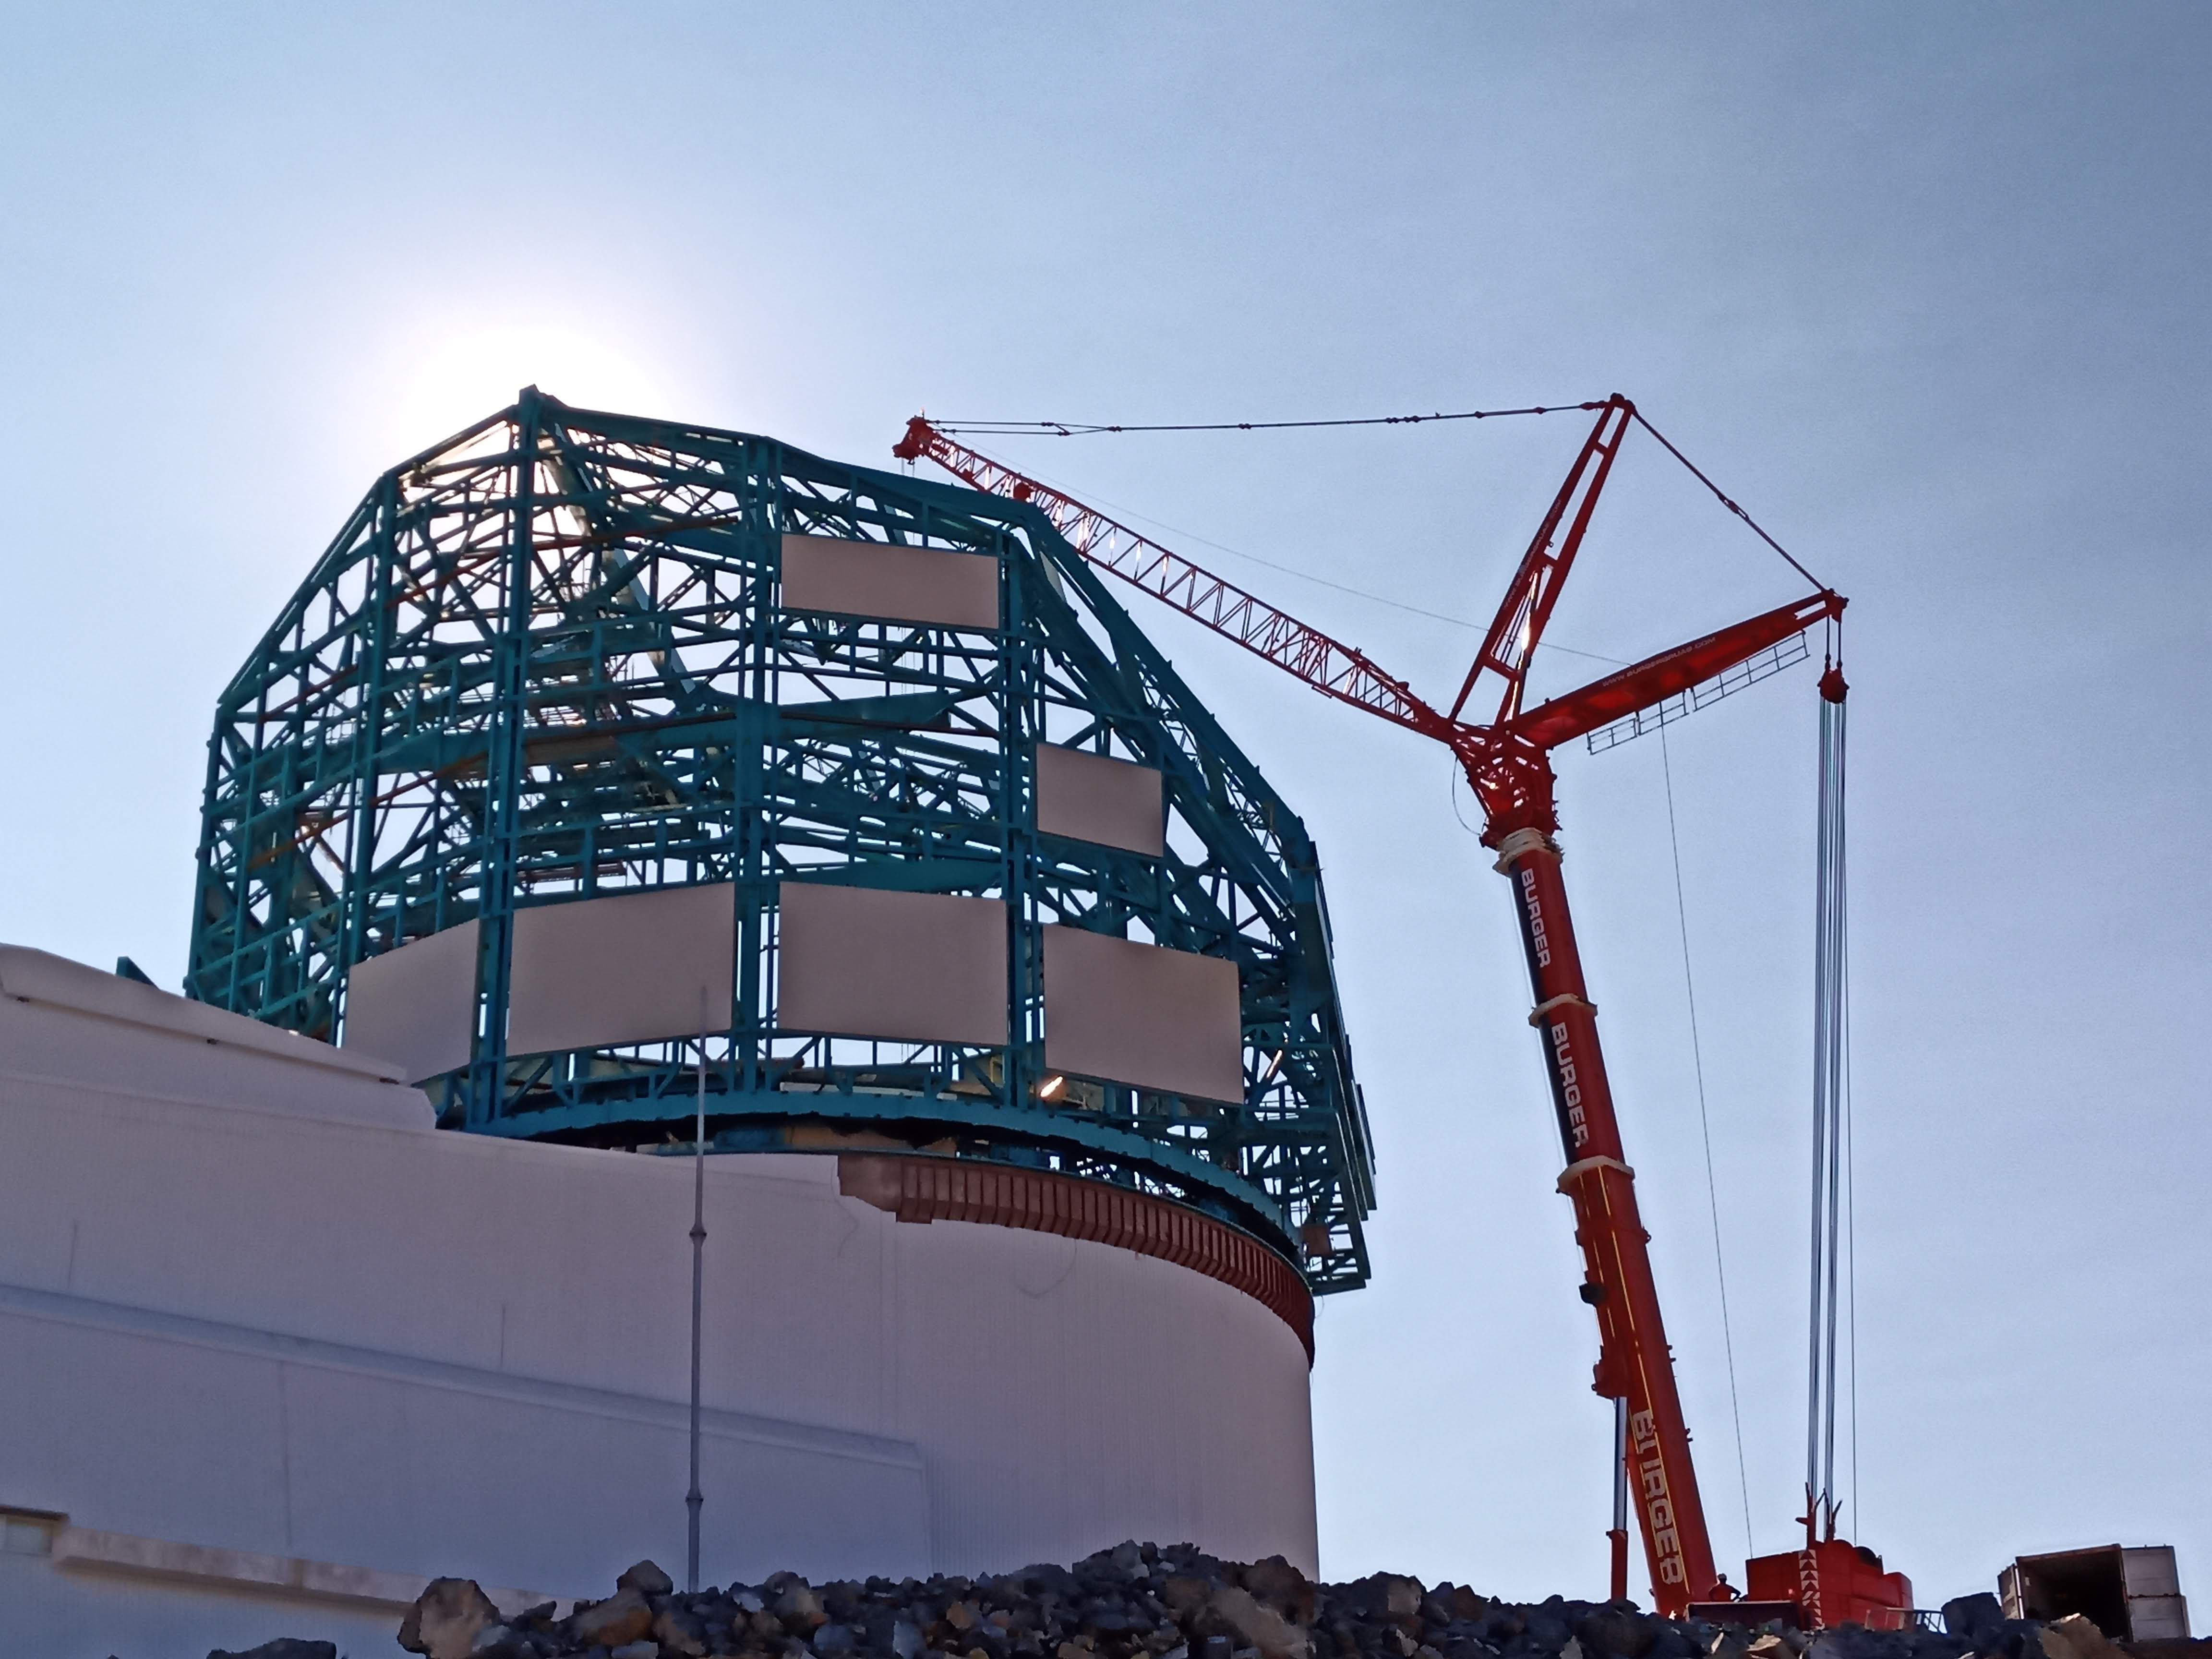

Arrival of 500 t Crane

A huge new crane has arrived on Cerro Pachón—one of the biggest cranes available in Chile! This crane will be used to lift and place heavy loads like the LSST azimuth ring segments and the supports for the Telescope Mount Assembly (TMA).

Credit: Rubin Observatory/NSF/AURA